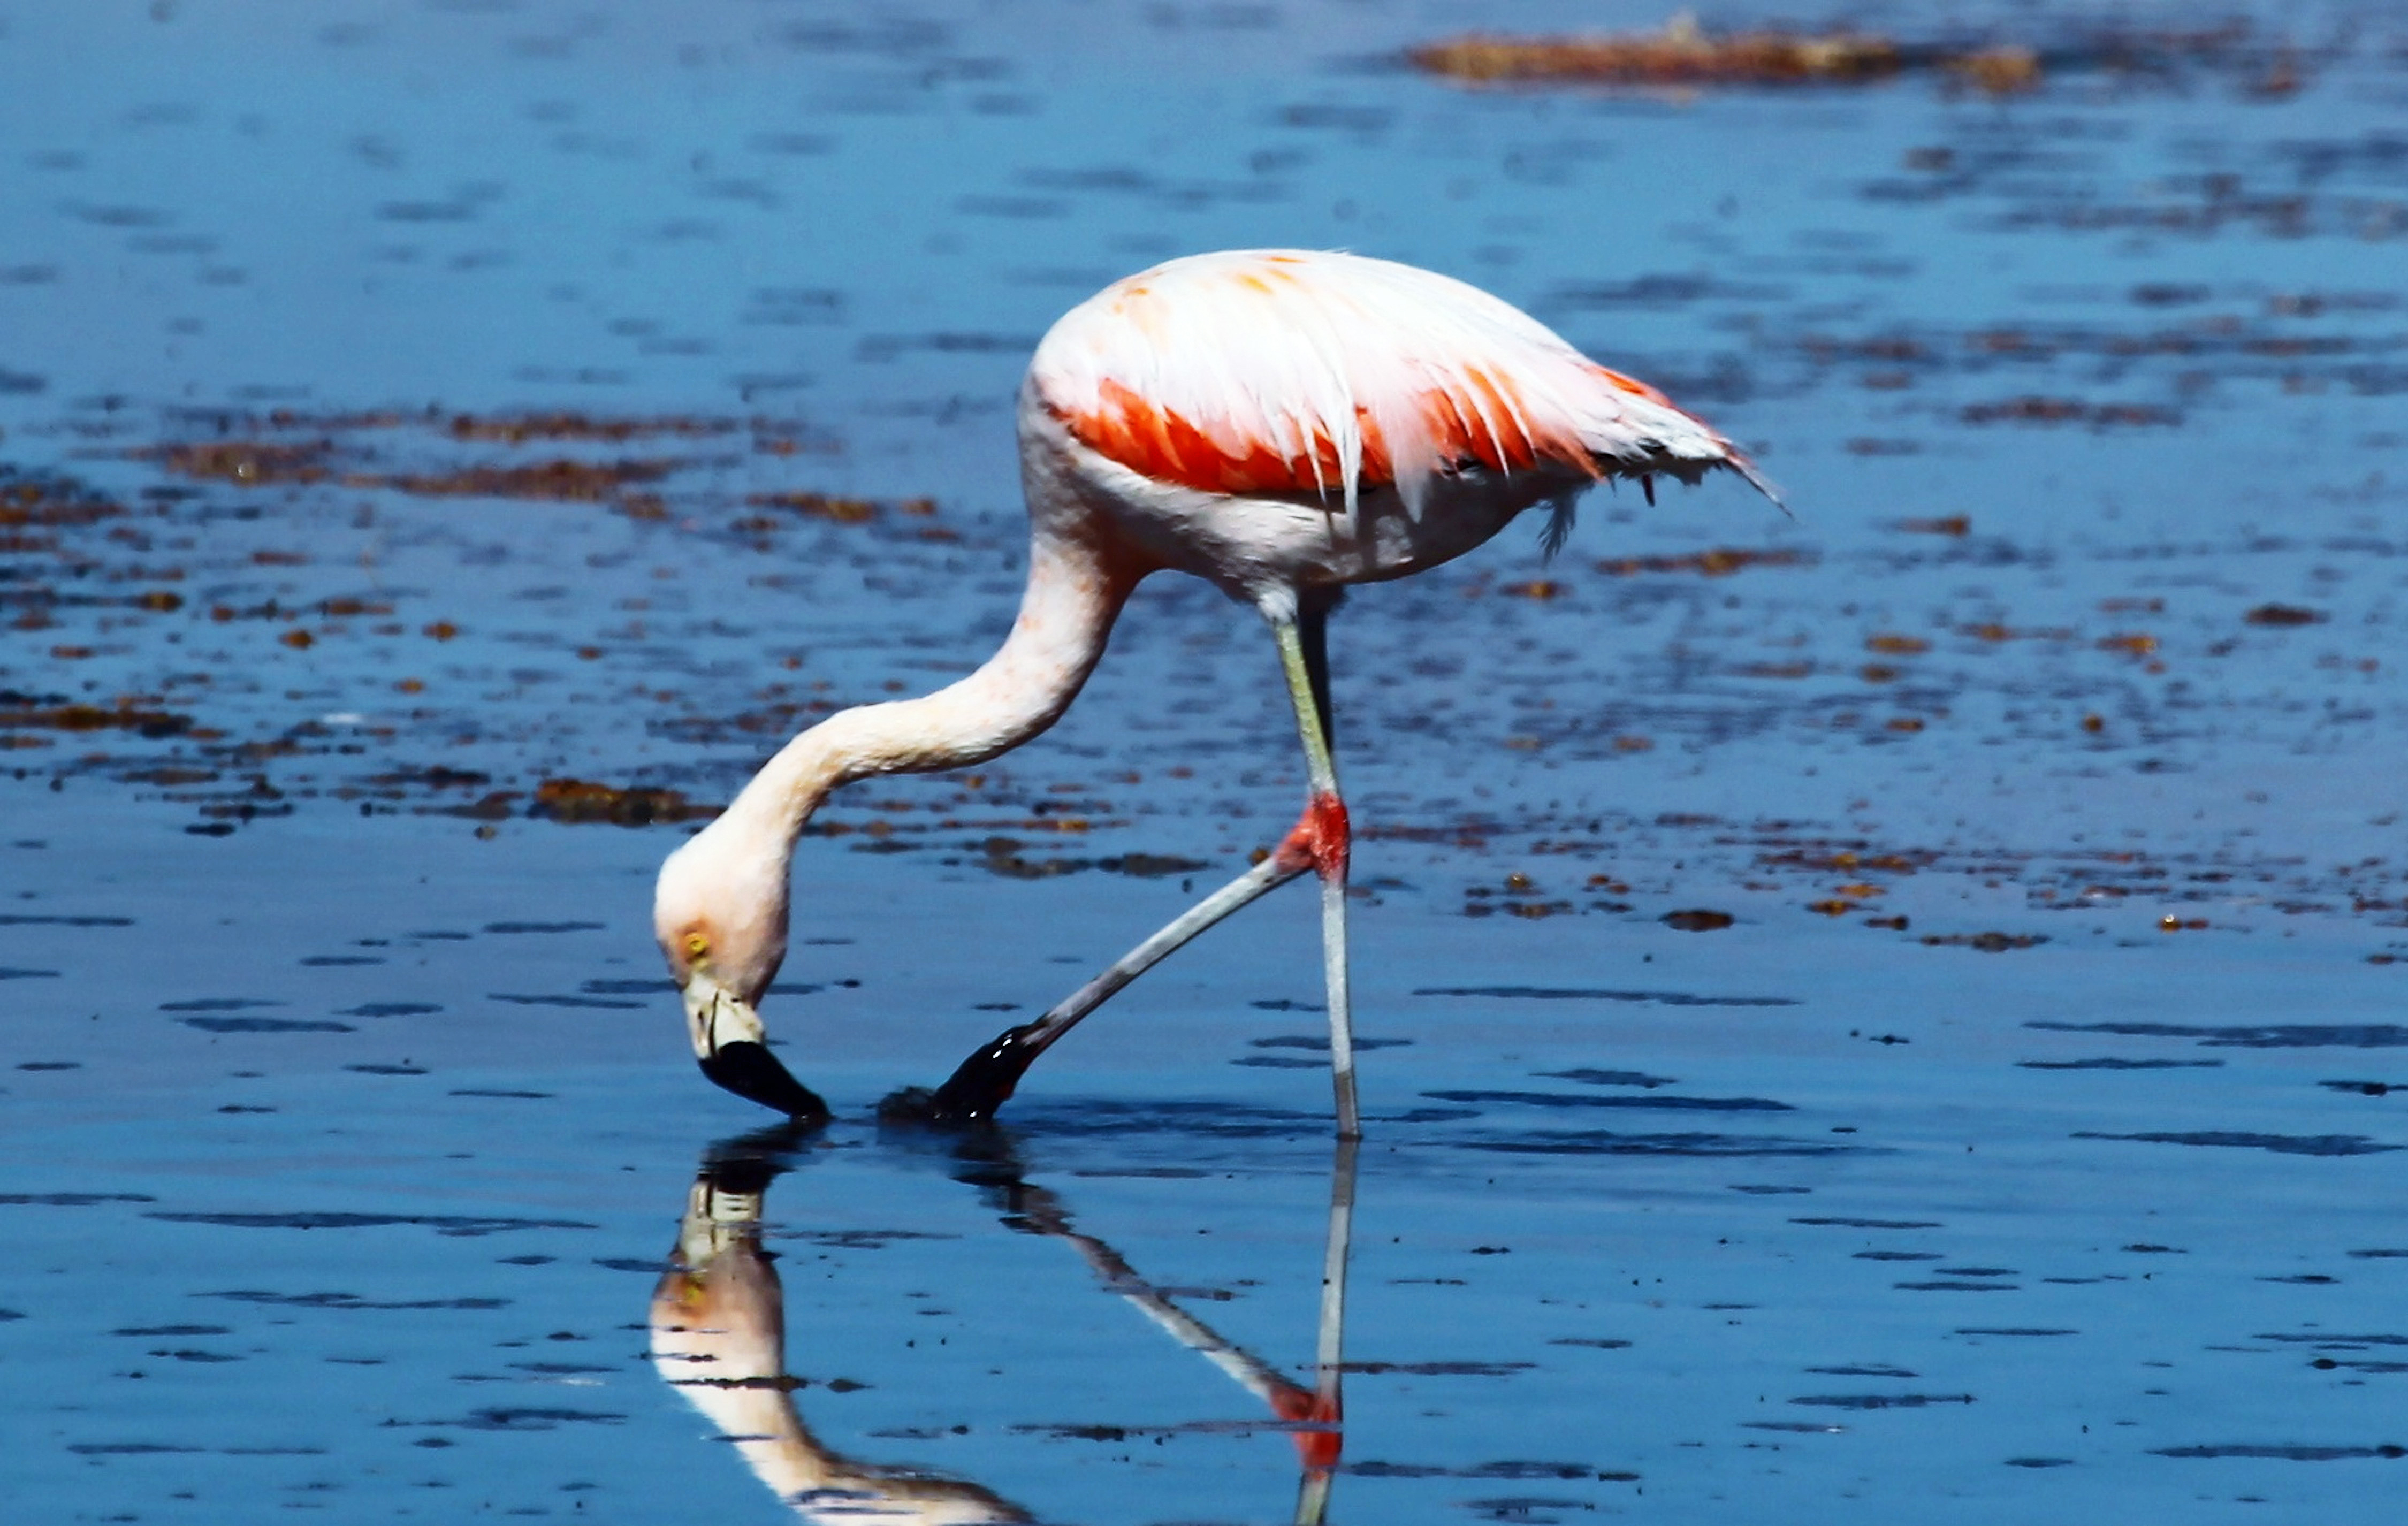

Flamingo in the desert

This Flamingo has found a rare supply of water in Chile's Atacama Desert, one of the driest places on earth. This picture was taken near the Chajnantor Plateau, home to ALMA.

Credit: ESO